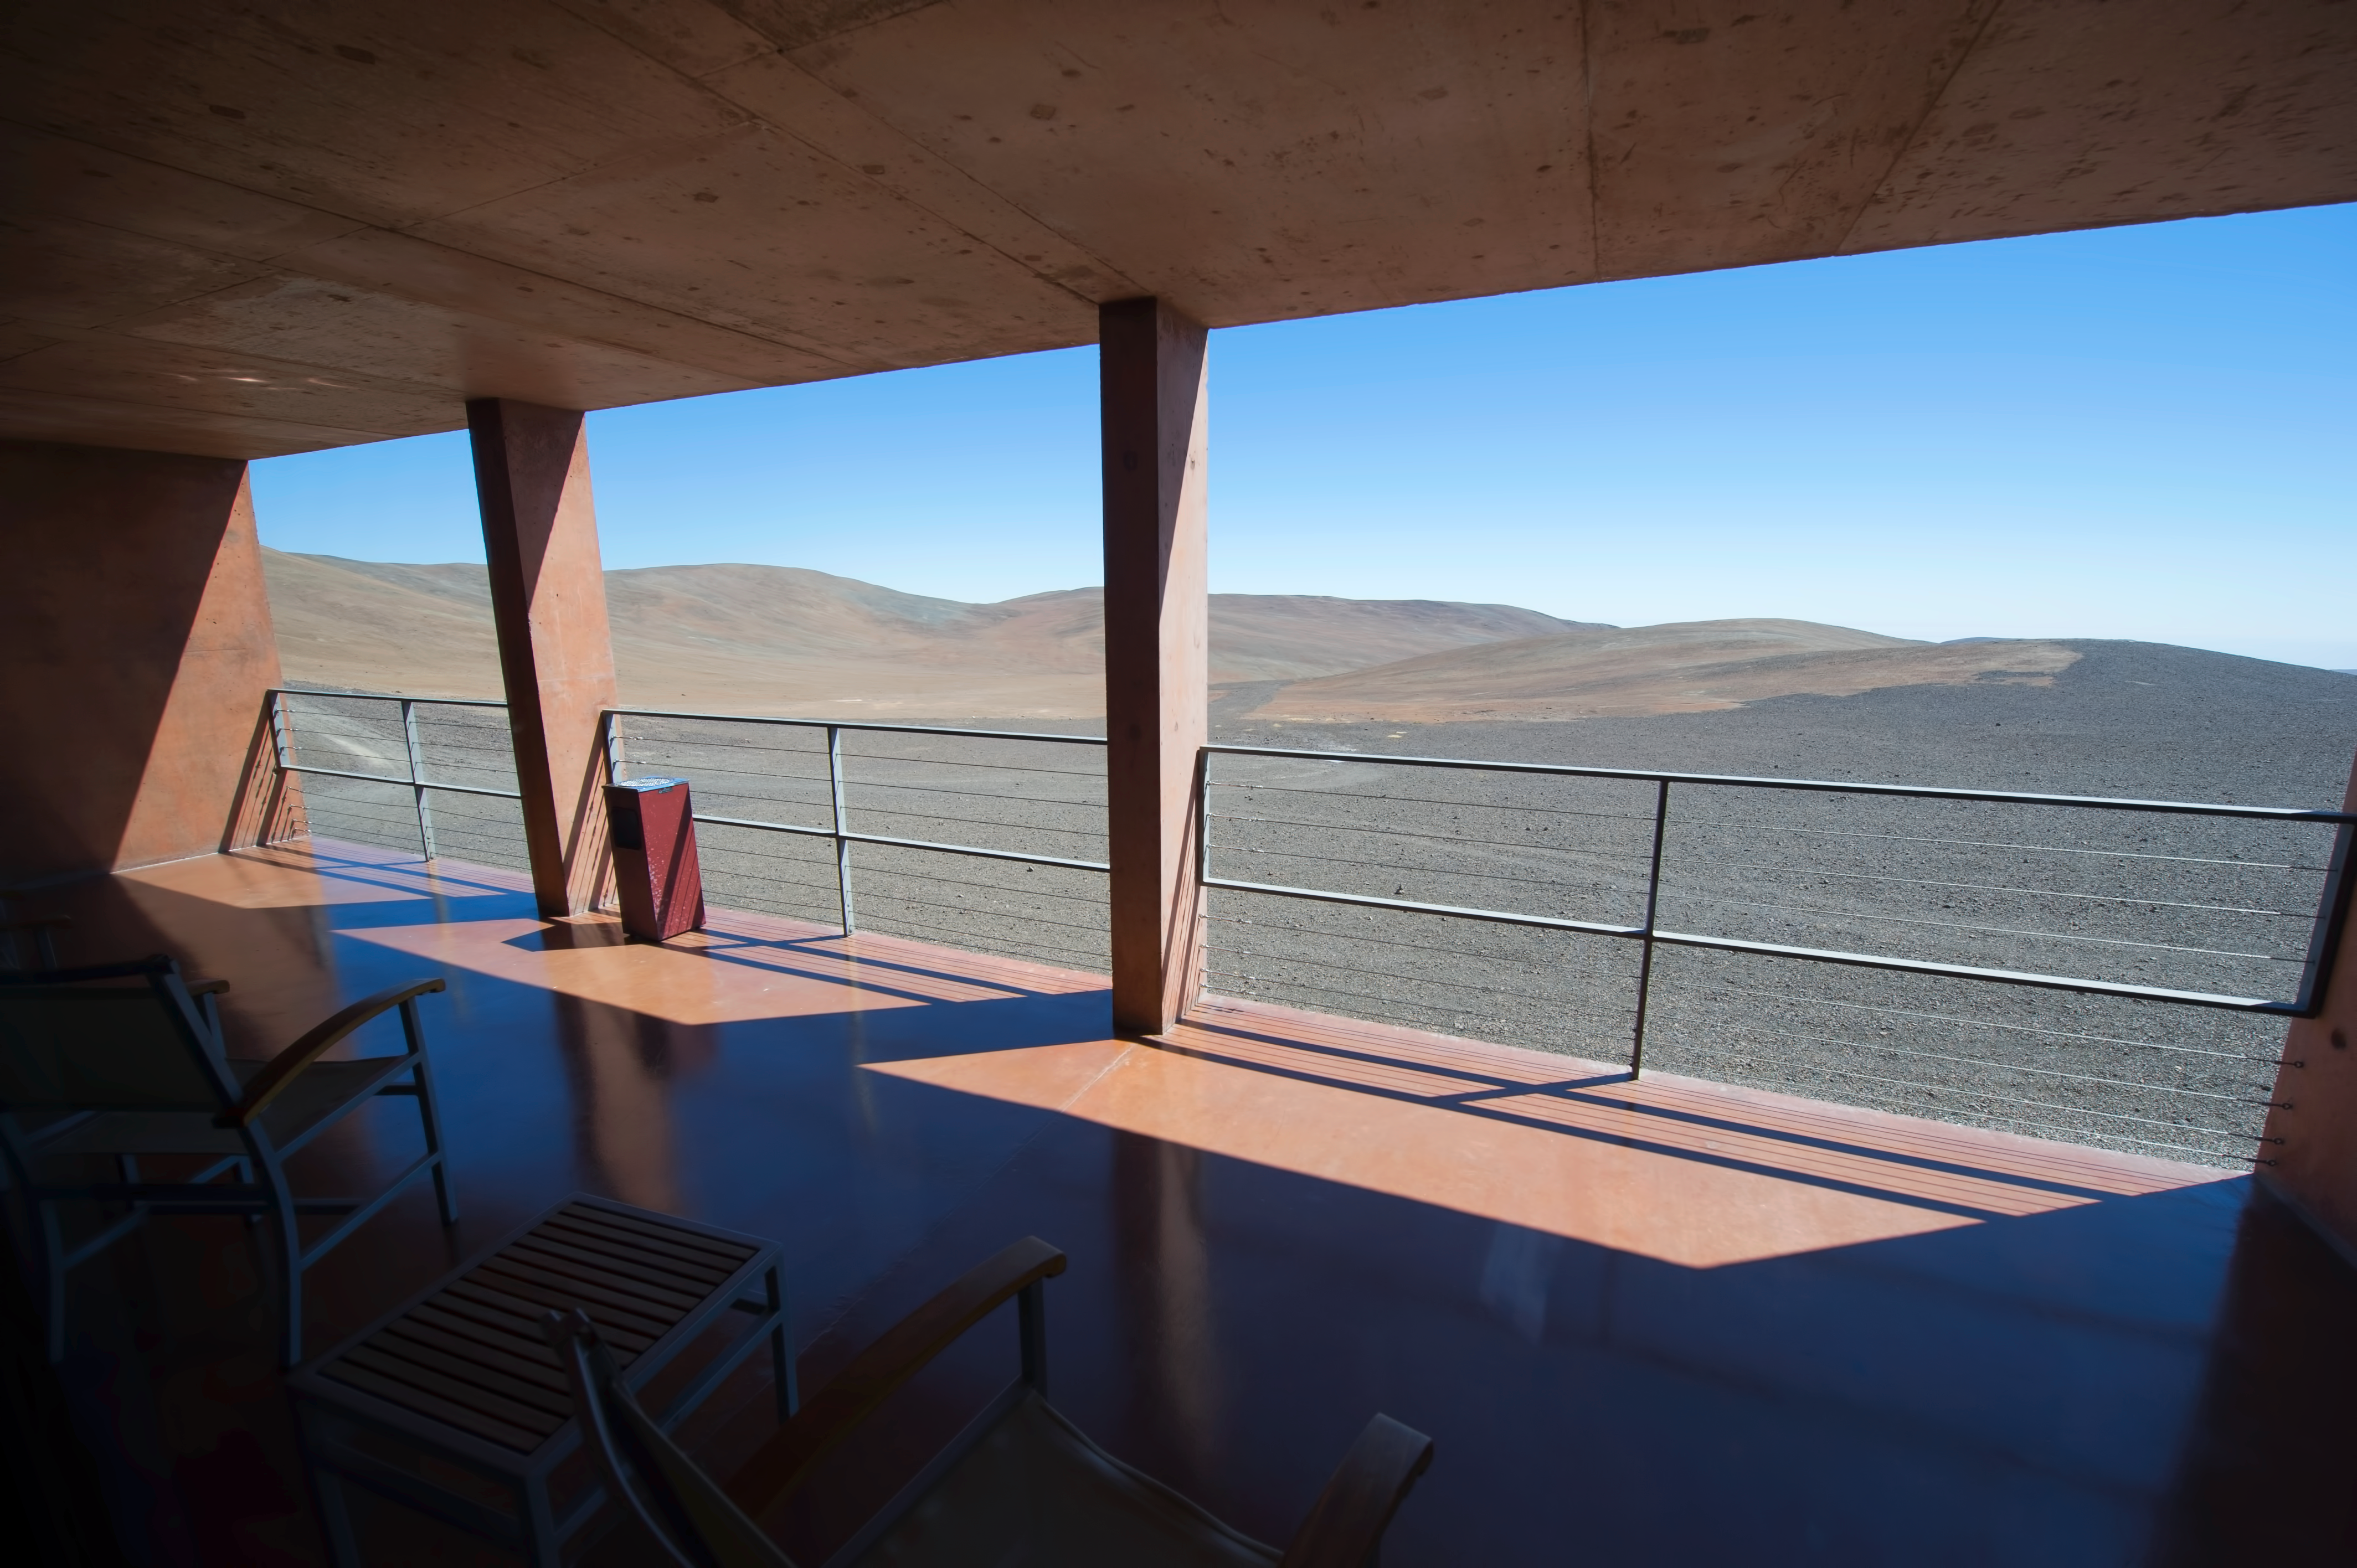

Alien landscape

Looking out into the Atacama Desert, thought to be the driest place on Earth.

Credit: ESO/C. Malin